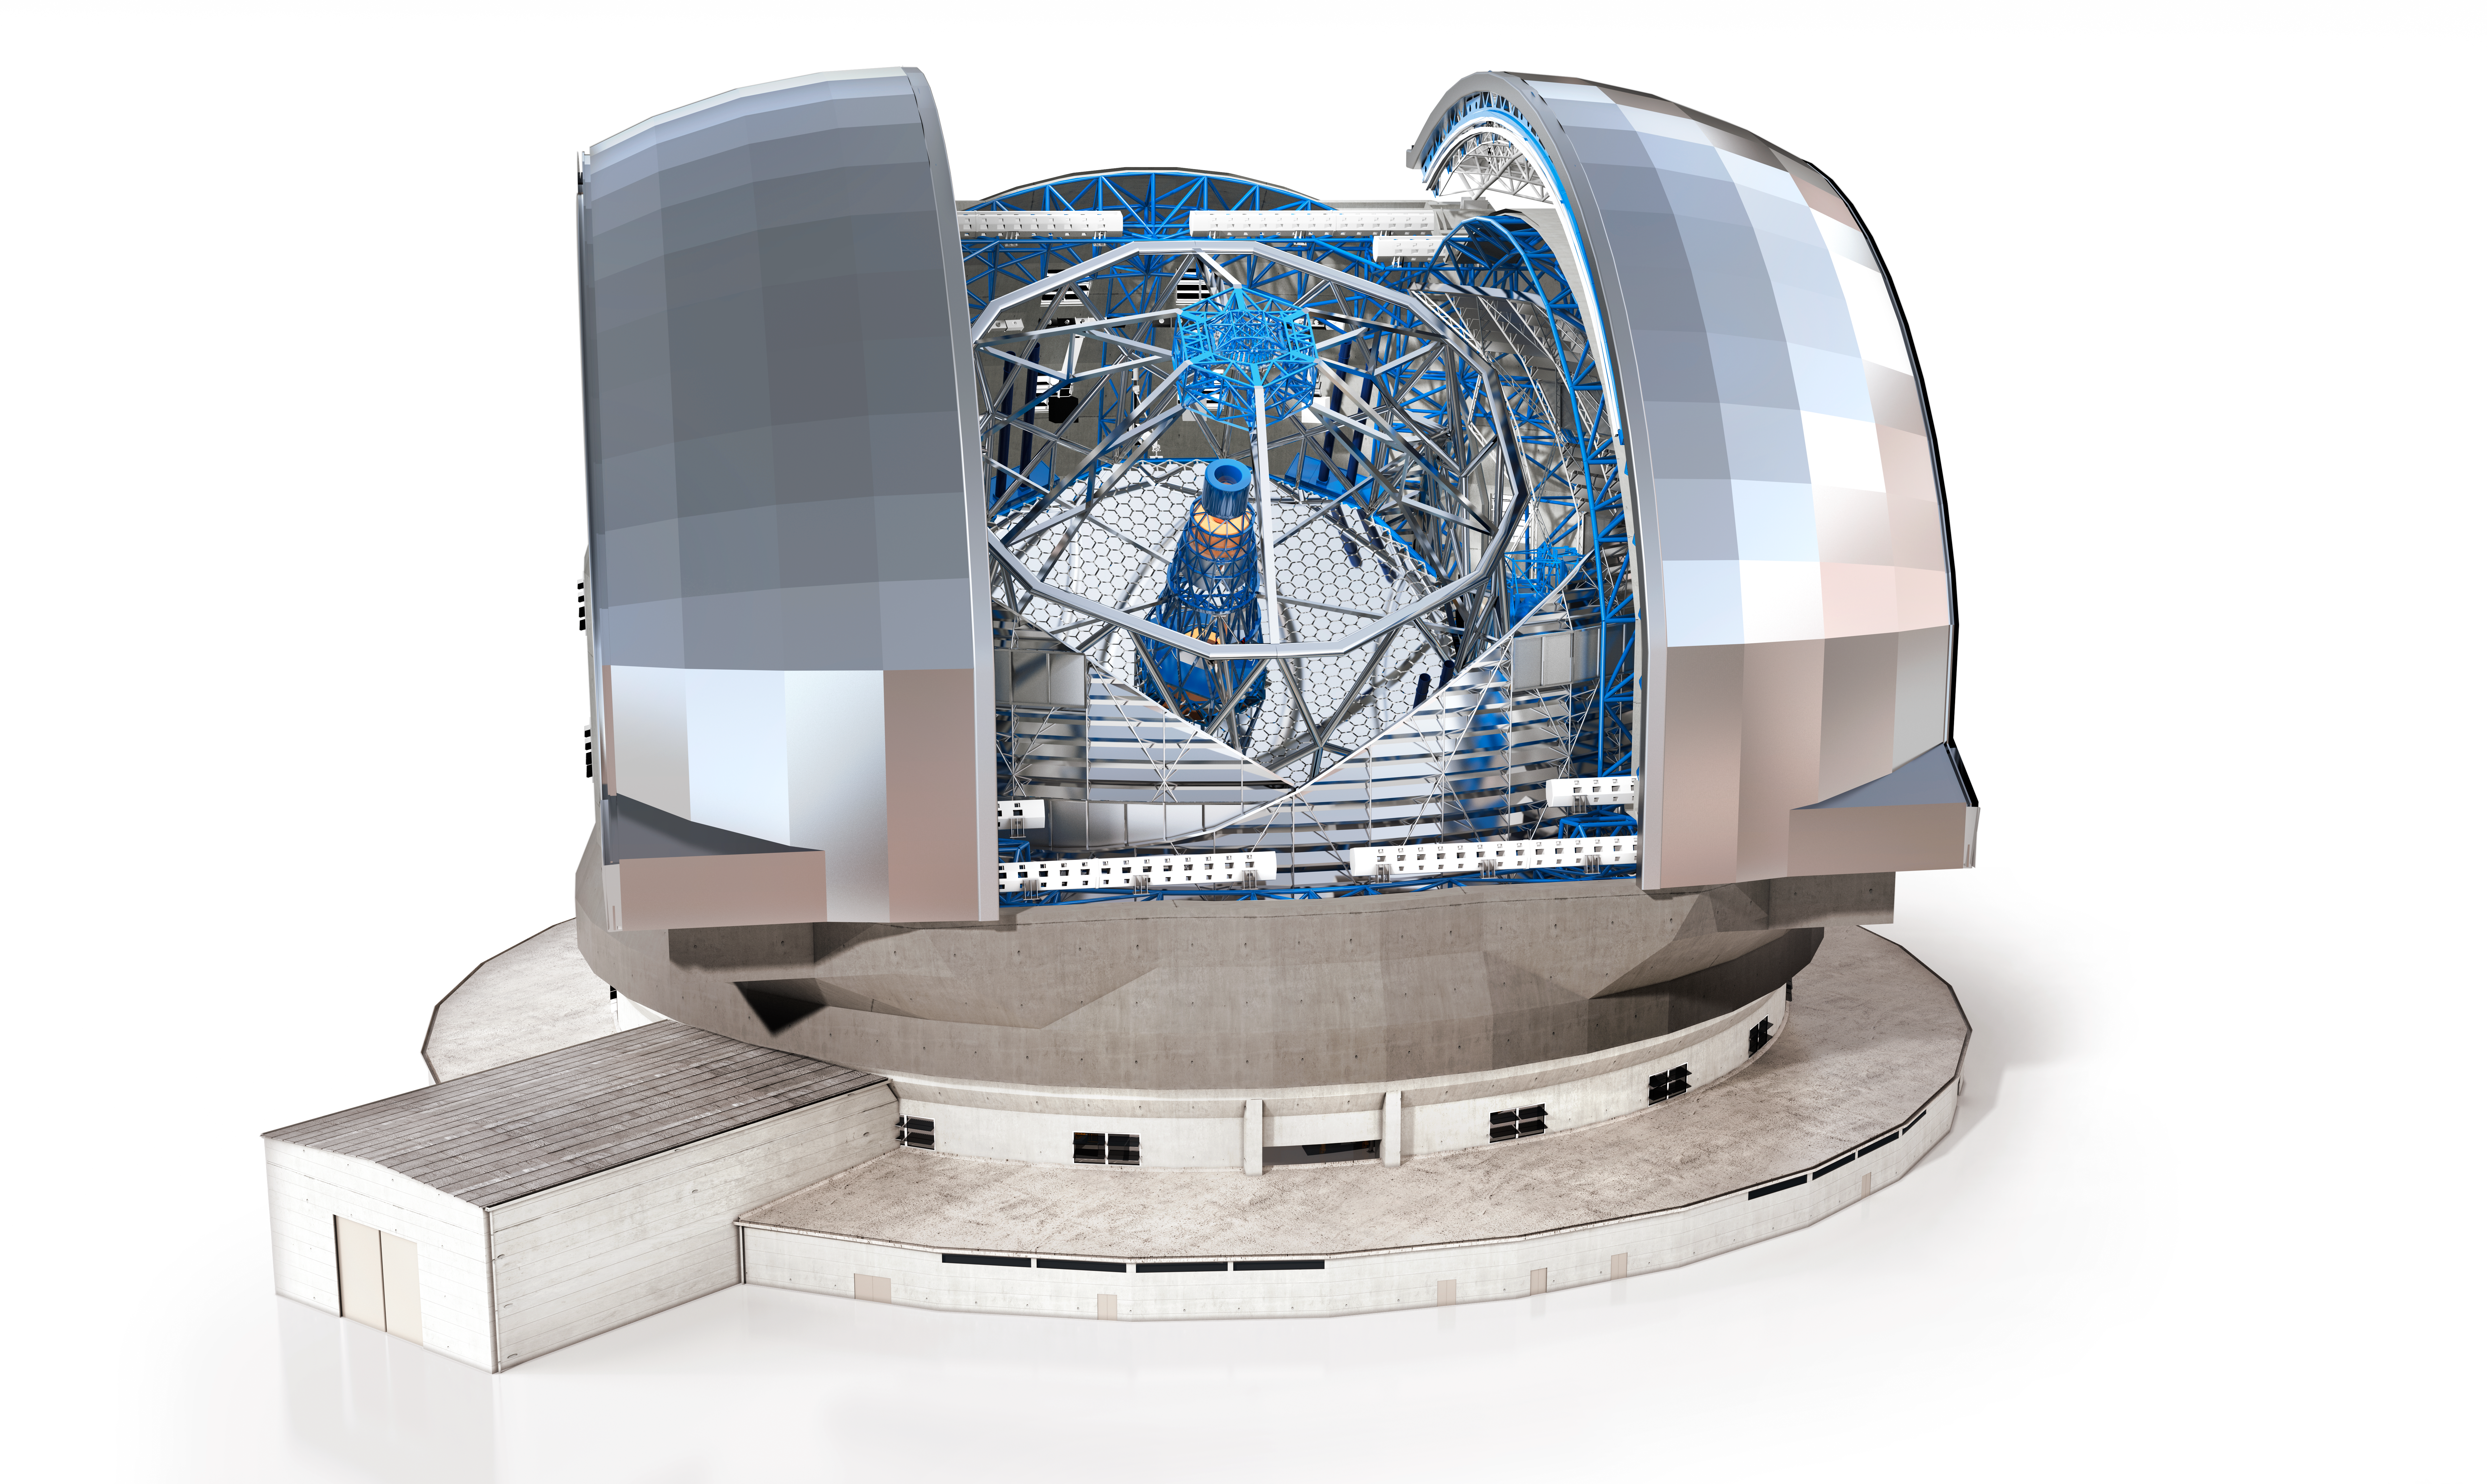

ELT external structure

A rendering displays the external structure of ESO's future 39-metre Extremely Large Telescope (ELT), to be built atop Cerro Armazones in Chile.

Credit: ESO/Dorling Kindersley